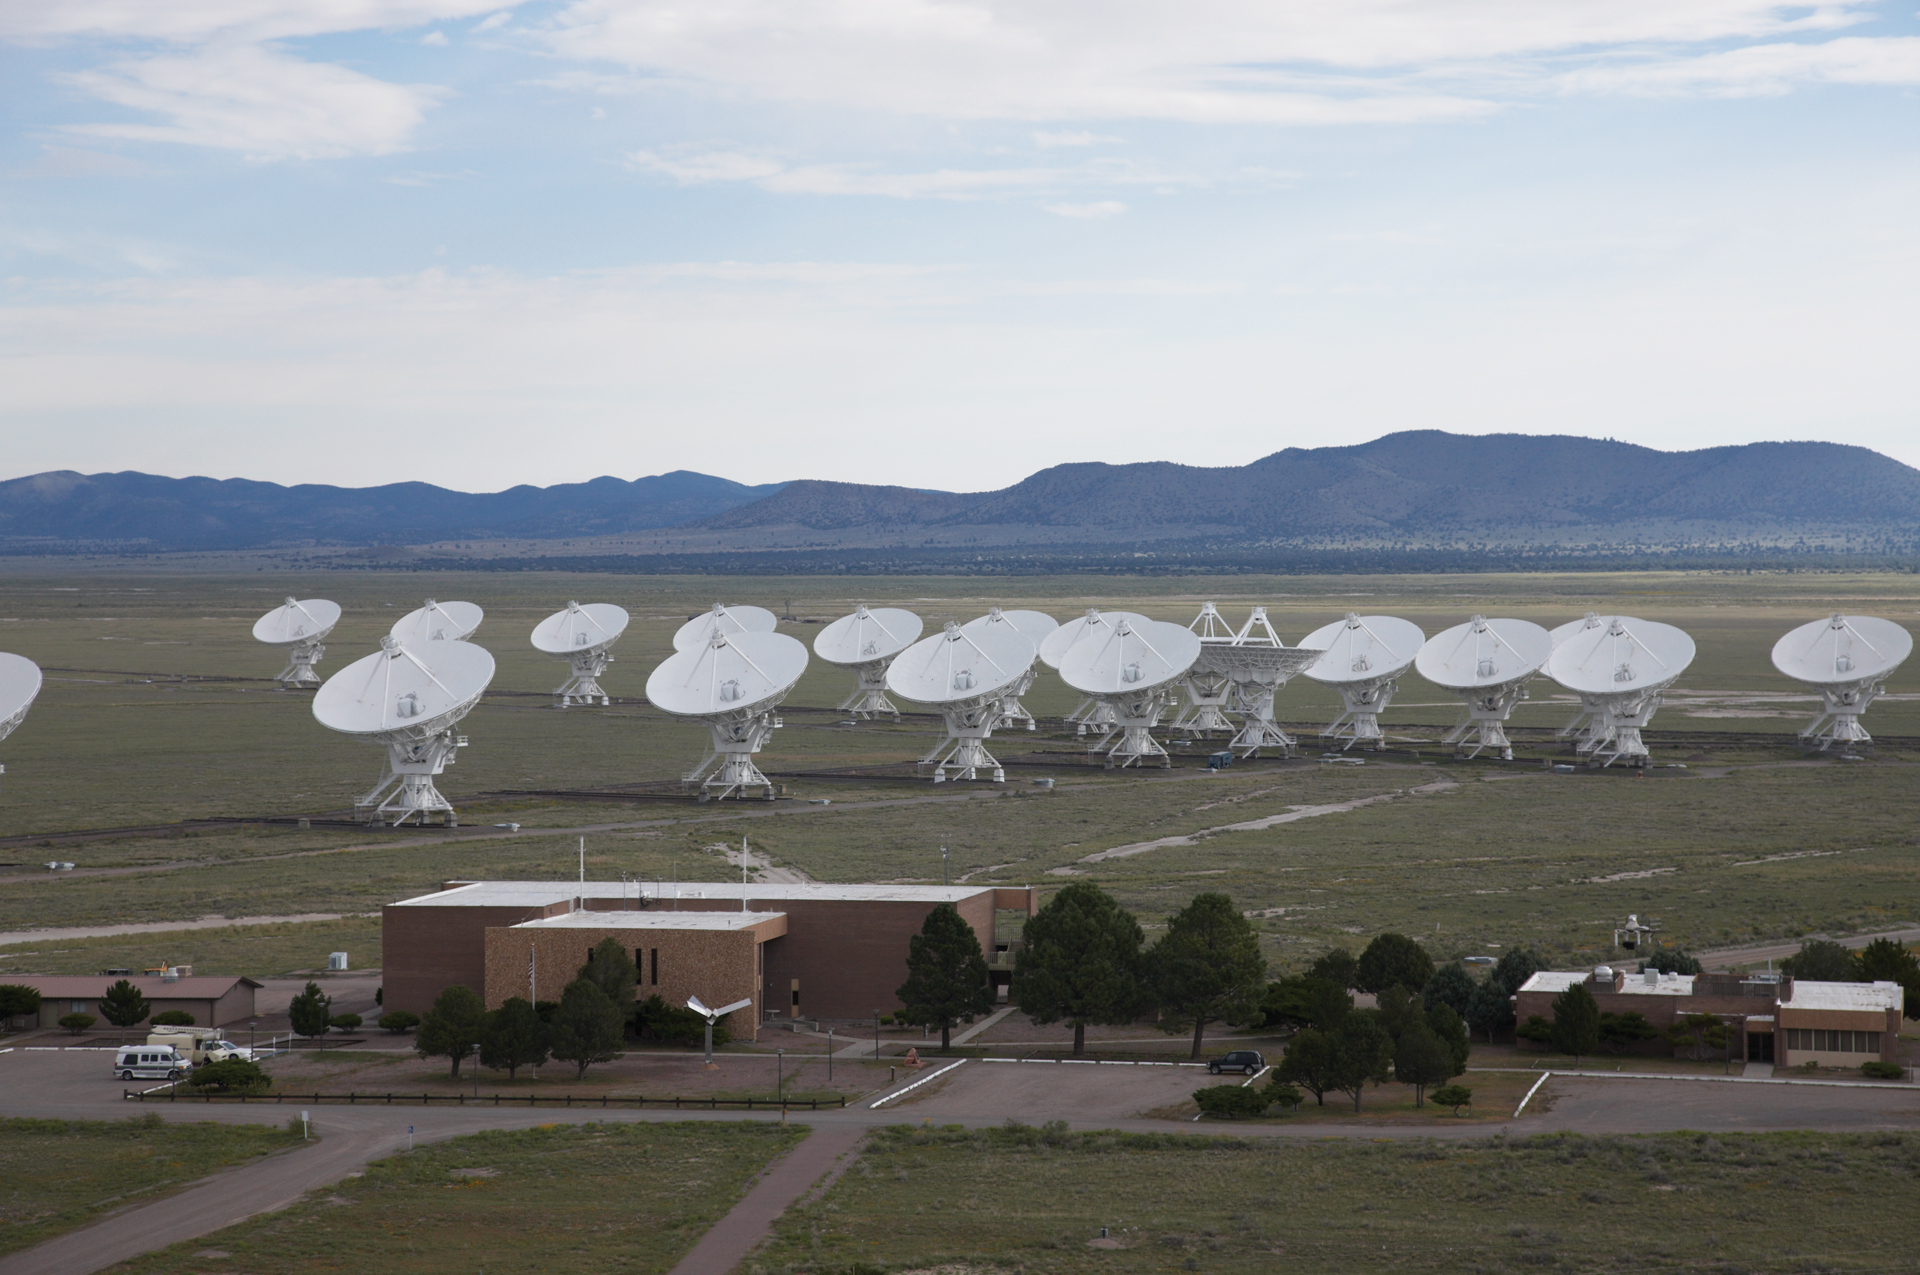

VLA Dwarfs Its Control Building

At around 94 feet high, the antennas of the Very Large Array in central New Mexico appear to dwarf their Control Building. The old astronomer dormitories sit at far right. They have since been demolished.

Credit: NRAO/AUI/NSF